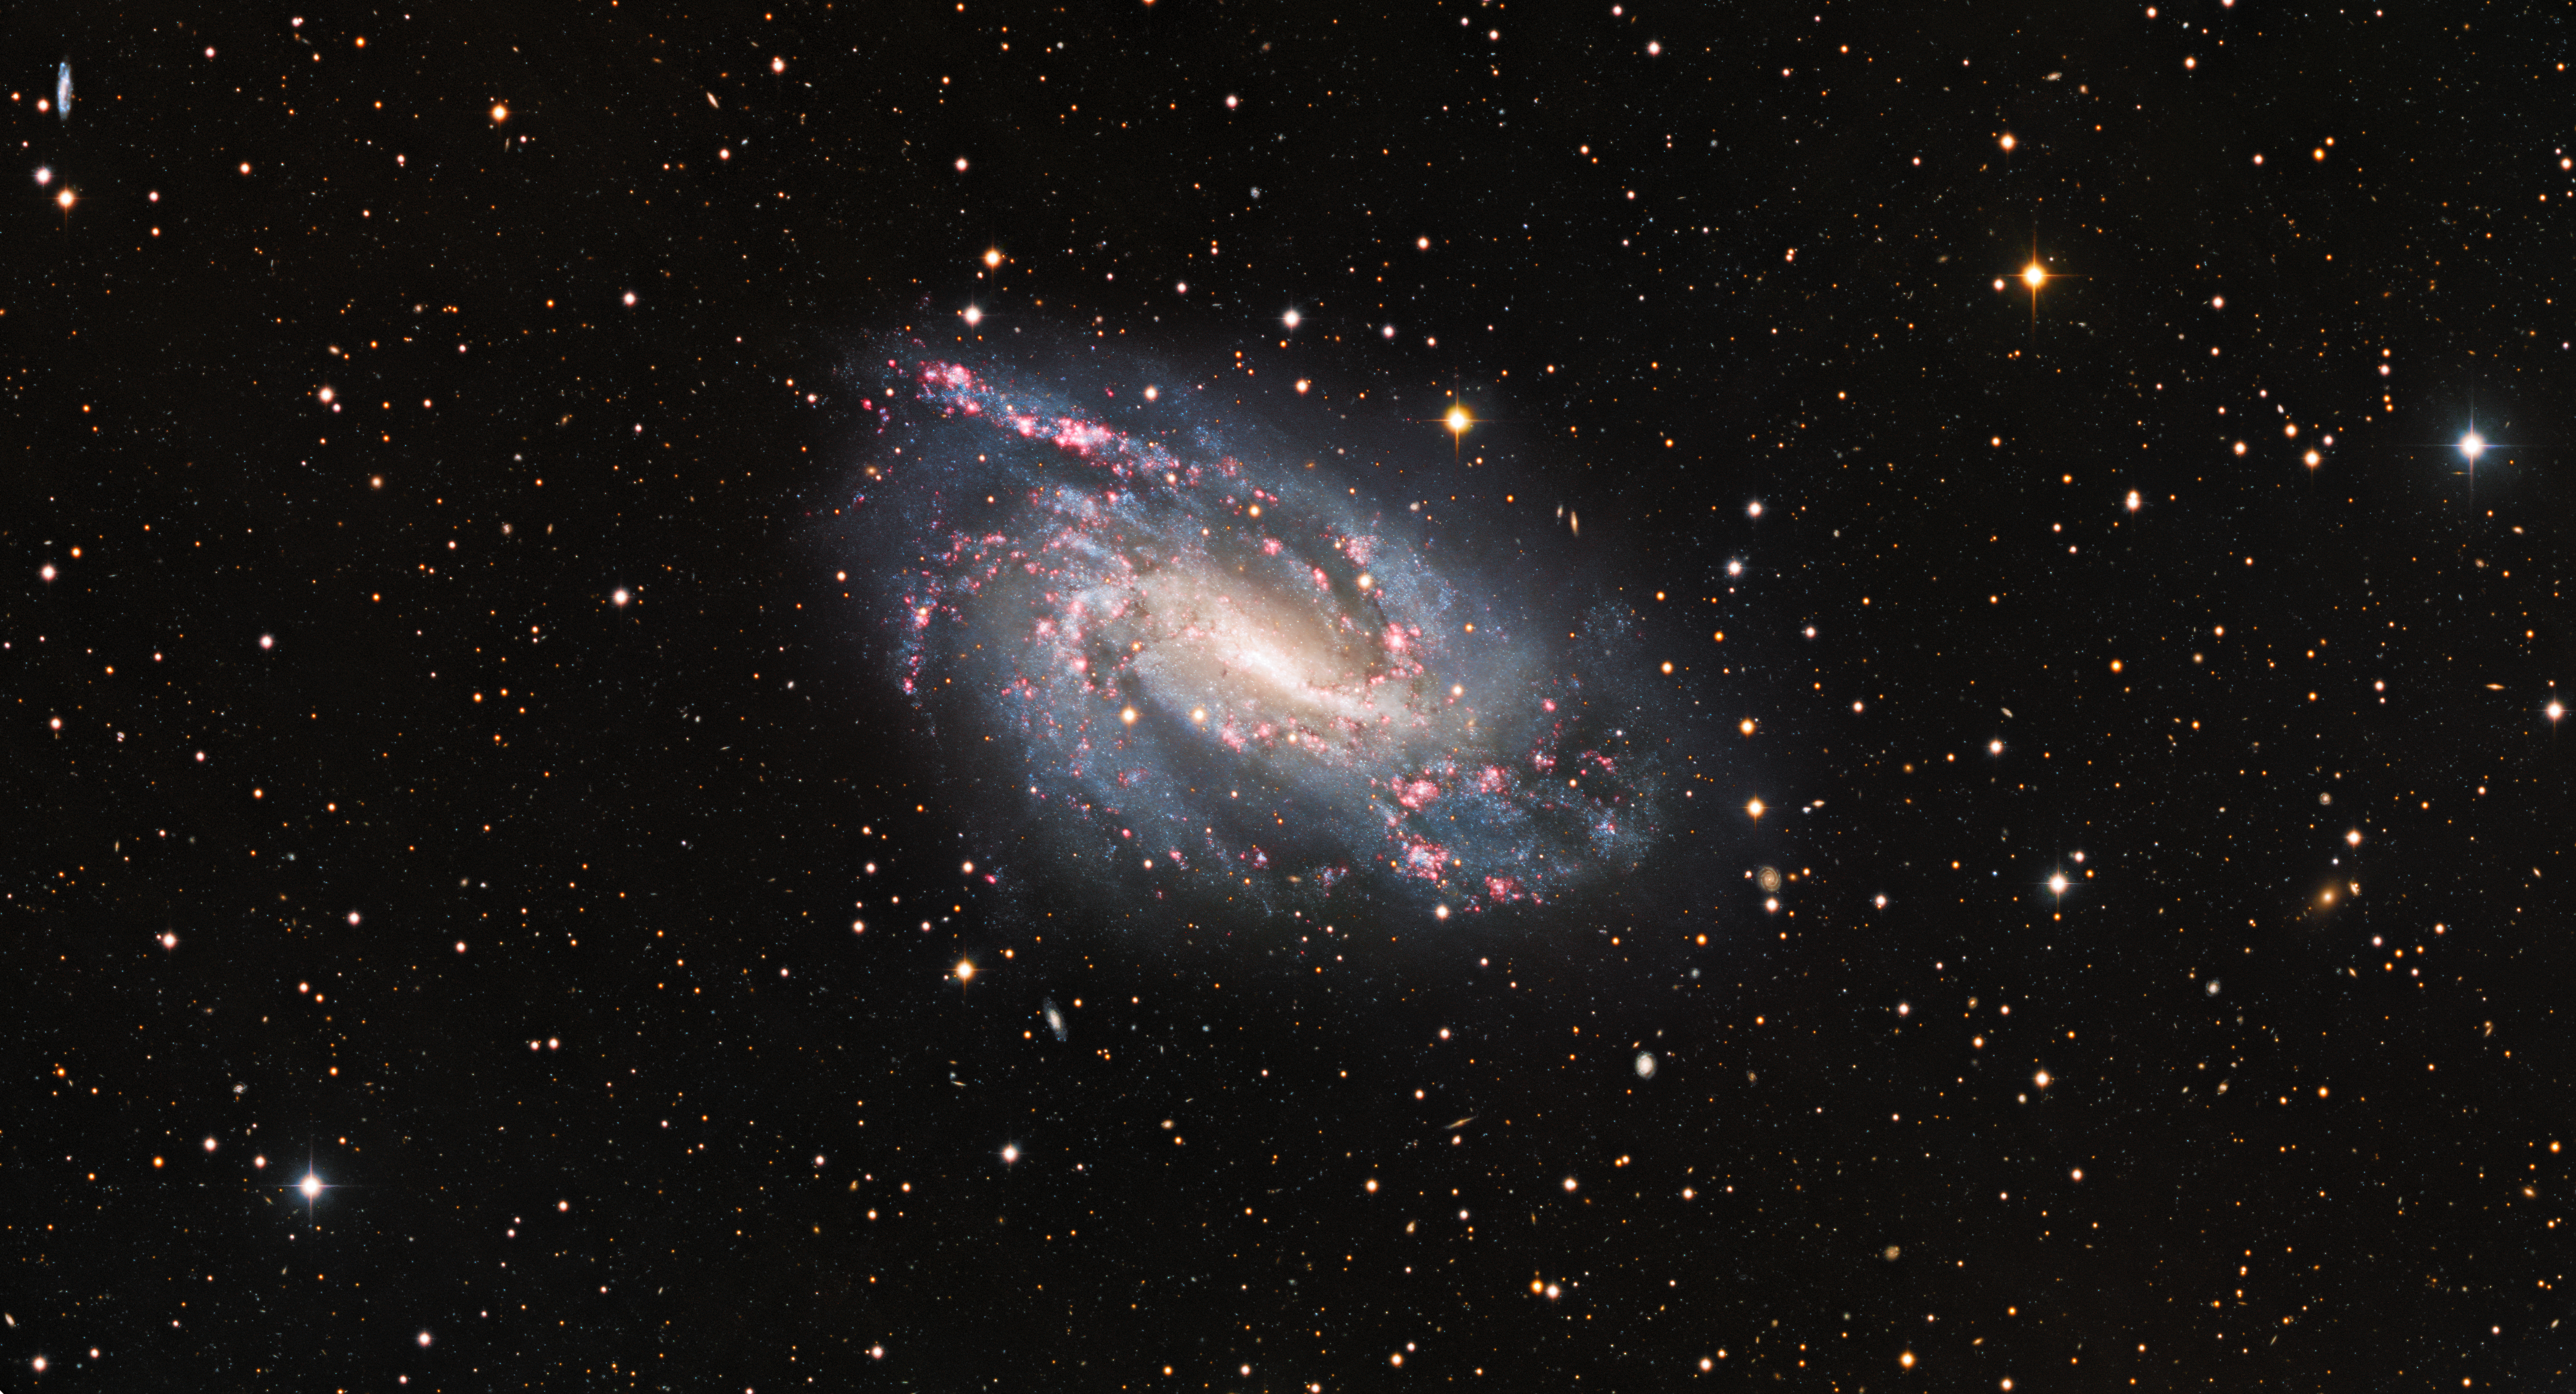

Cosmic Fireworks (wide angle)

The spiral galaxy NGC 925 reveals cosmic pyrotechnics in its spiral arms where bursts of star formation are taking place in the red, glowing clouds scattered throughout it.

Credit: KPNO/NOIRLab/NSF/AURA Acknowledgements:PI: M T. Patterson (New Mexico State University)Image processing: Travis Rector (University of Alaska Anchorage), Mahdi Zamani & Davide de Martin